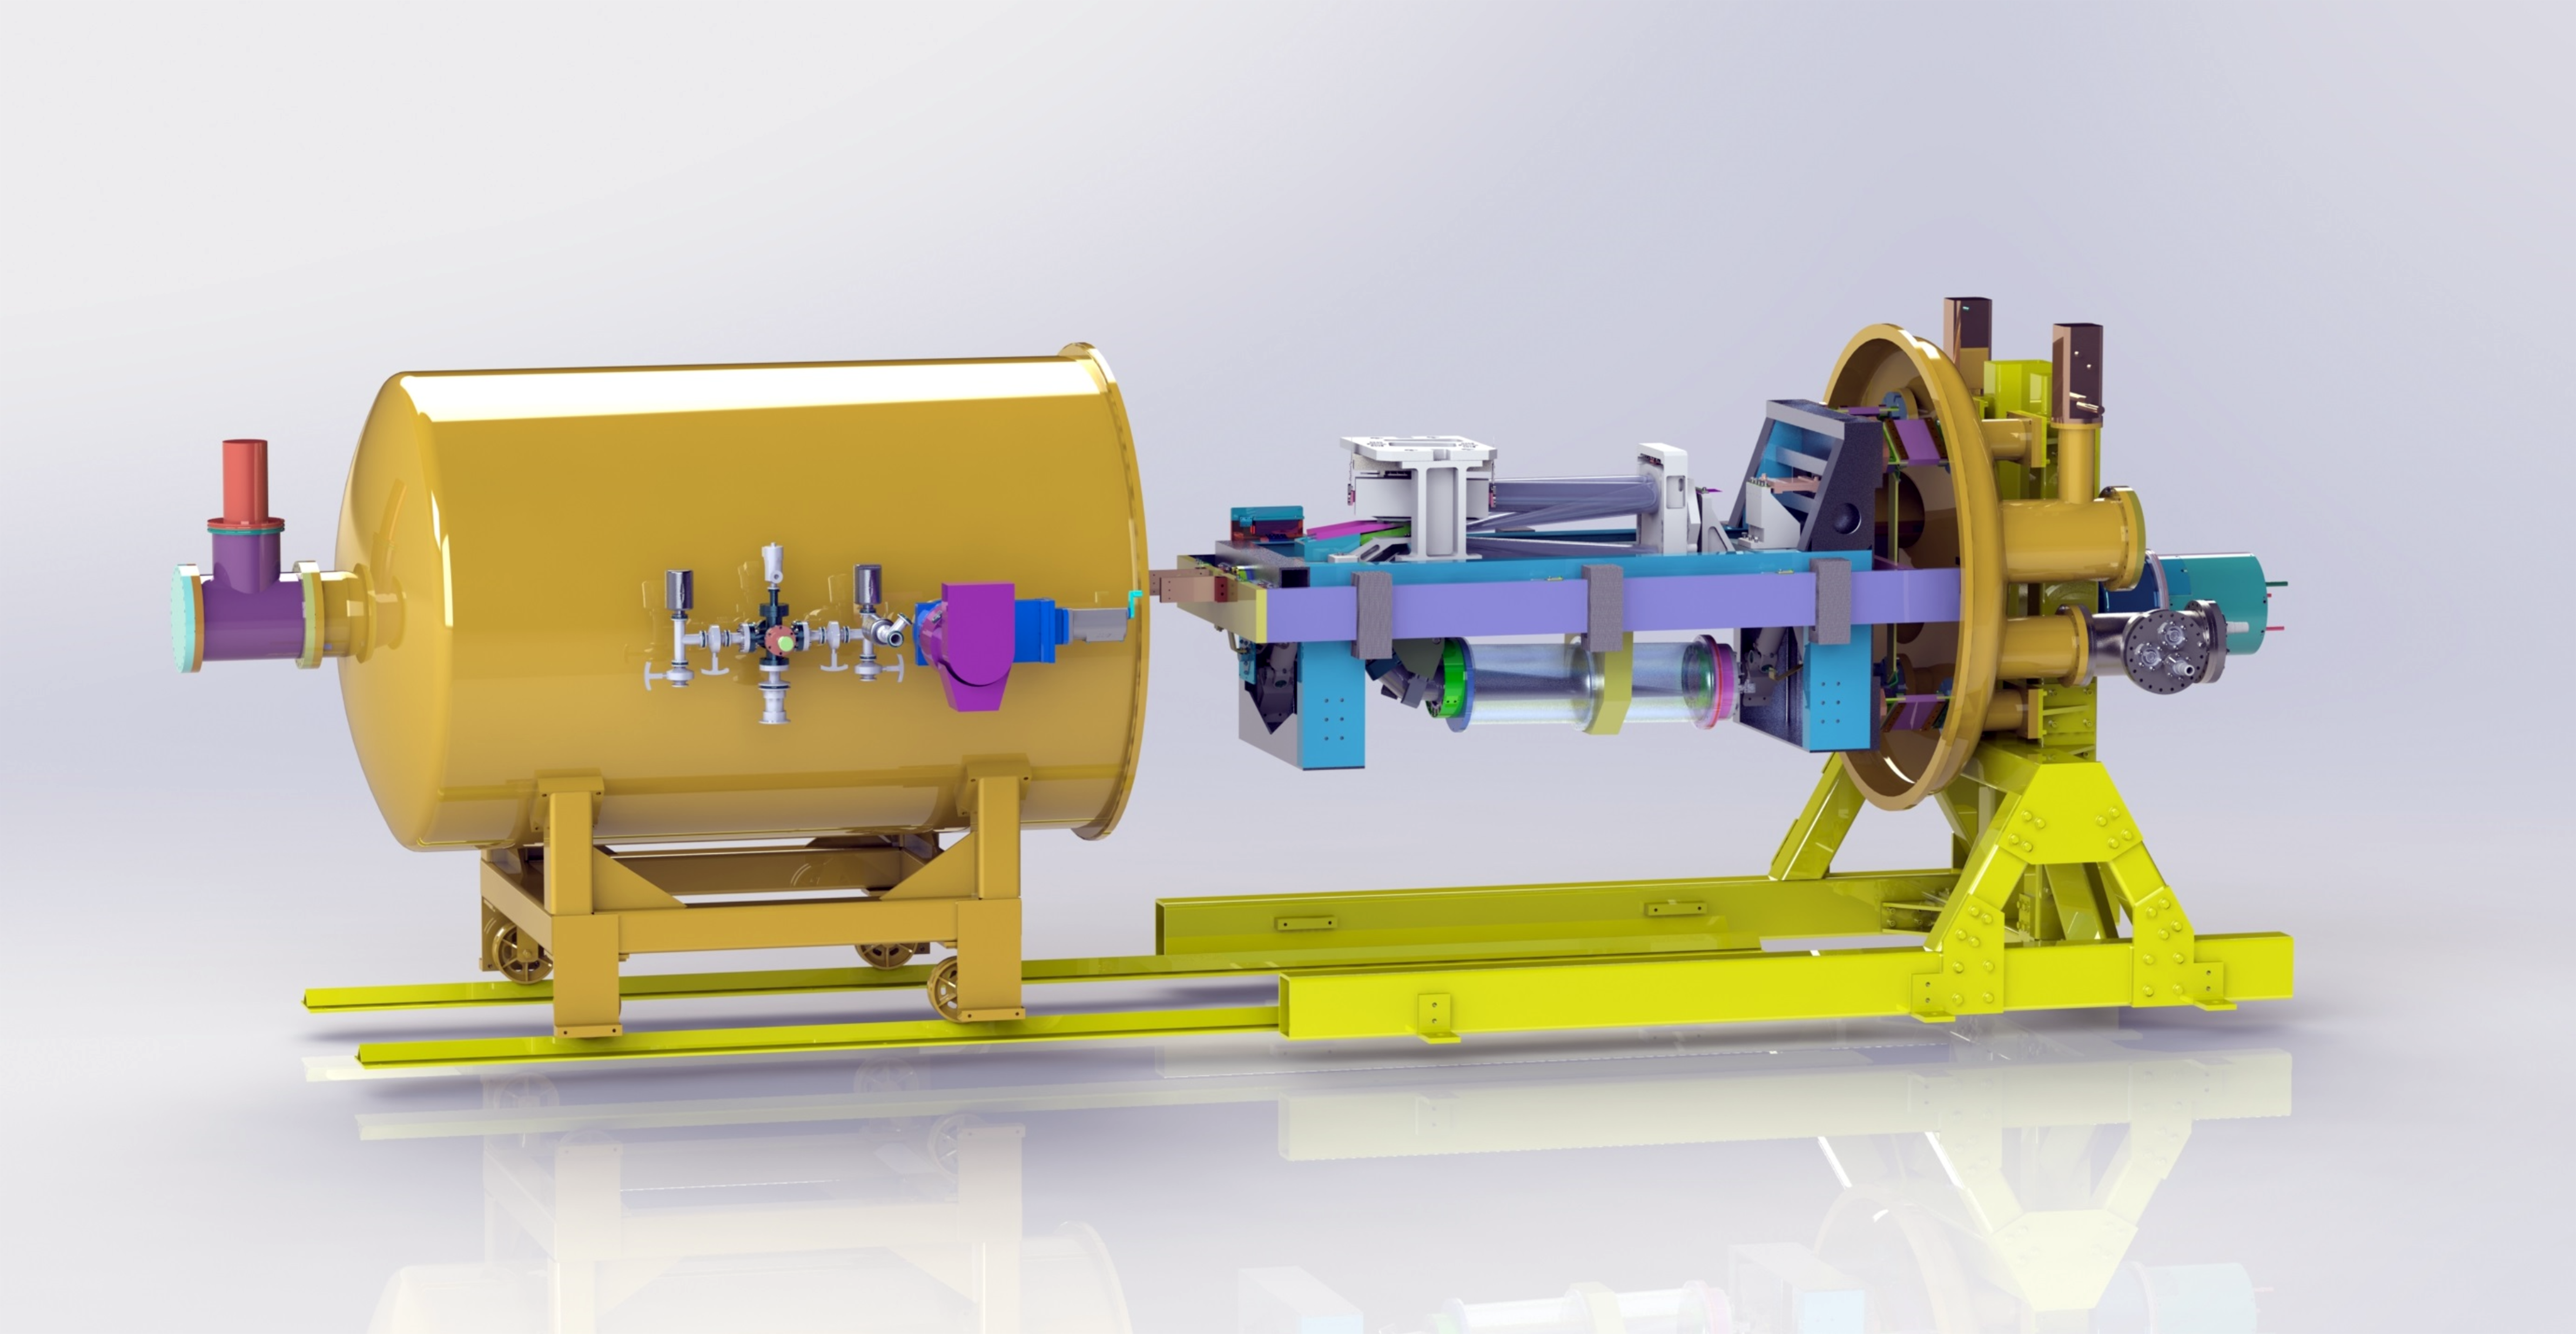

Conceptual drawing of the NIRPS instrument

This conceptual drawing shows the NIRPS (Near Infra Red Planet Searcher) instrument on the ESO 3.6-metre telescope at the La Silla Observatory in Chile. Built by an international collaboration led by the Institute for Research on Exoplanets (iREx) team at the Université de Montréal, NIRPS is an infrared spectrograph designed to detect Earth-like rocky planets around the coolest stars.

Credit: ESO/NIRPS